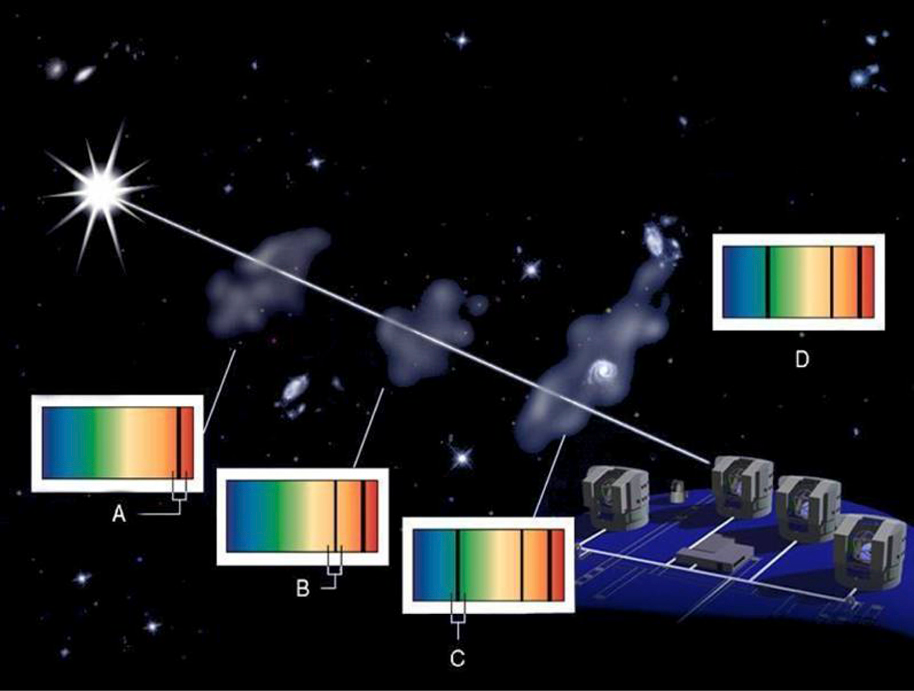

Finding well-hidden galaxies

Well-hidden galaxies can be discovered through the imprint their interstellar gas leave on the spectrum of an even more remote quasar. Interstellar clouds of gas in galaxies, located between the quasars and us on the same line of sight, absorb parts of the light emitted by the quasars. The resulting spectrum consequently presents dark ''valleys'' that can be attributed to well-known elements and possibly molecules. In this schematic representation, the VLT observes (D) the features associated with three systems, located at different distances (A, B, and C), and whose light is therefore shifted by different amounts. The quasar, which acts as a beacon, is the bright object at the left of the image.

Credit: ESO